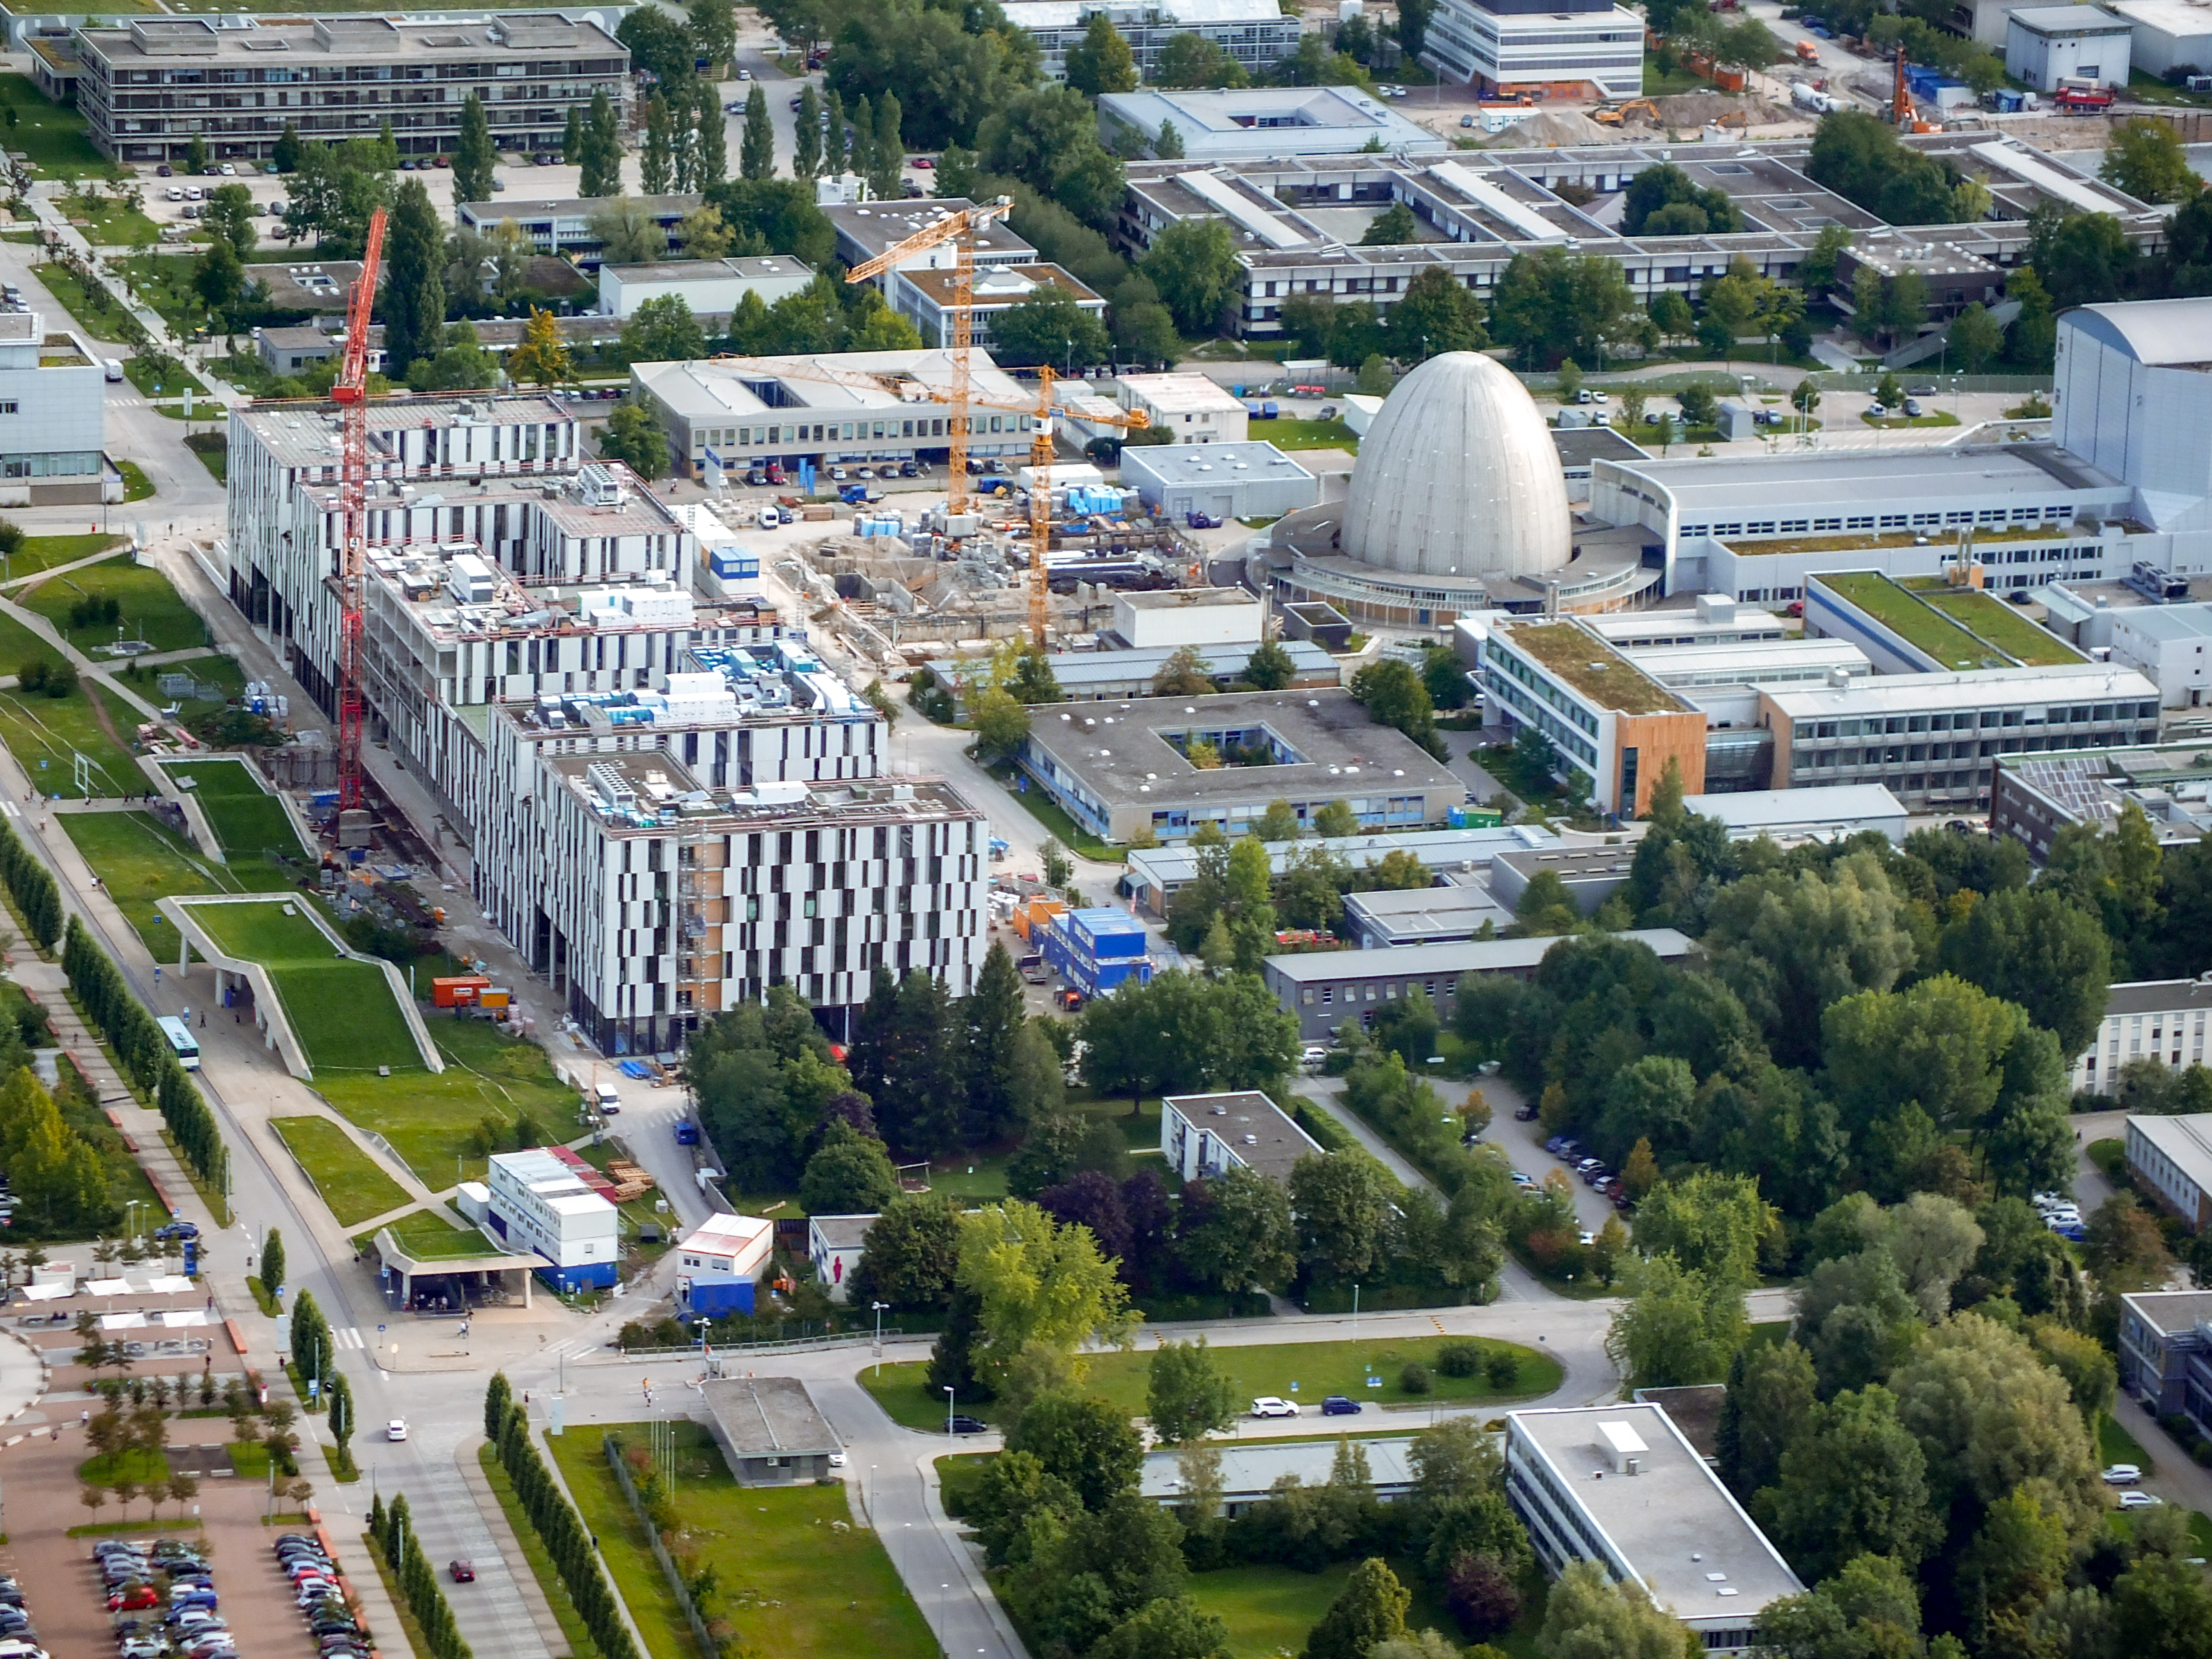

Aerial view of the heart of the TUM Forschungszentrum

Aerial view of the Galileo Centre on the Technische Universität München Forschungszentrum, currently under construction in Garching bei München, Germany. The Forschungszentrum is also home to the Headquarters of the European Southern Observatory.

Credit: Ernst A. Graf/ESO